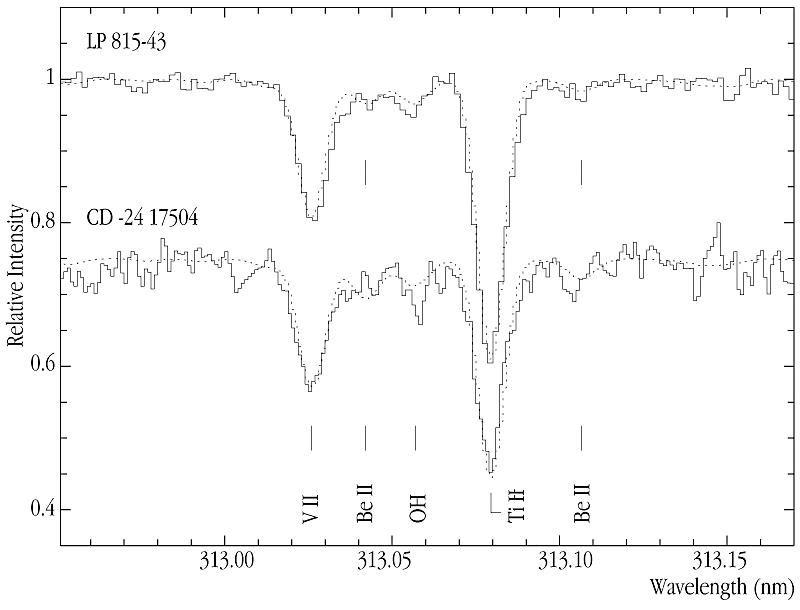

Spectum of Be doublet

This image shows the region of the Be II doublet of the metal-poor stars LP815-43 (V = 10.91) and CD -24°17504 (V=12.18) in the reduced UVES -spectra, with Be and the other main features marked. The dotted lines are synthetic spectra computed with preliminary stellar parameters to aid the line identification. The model for LP 815-43 was computed with a tentative beryllium abundance of log(Be/H) + 12 = -1.3.

Credit: ESO